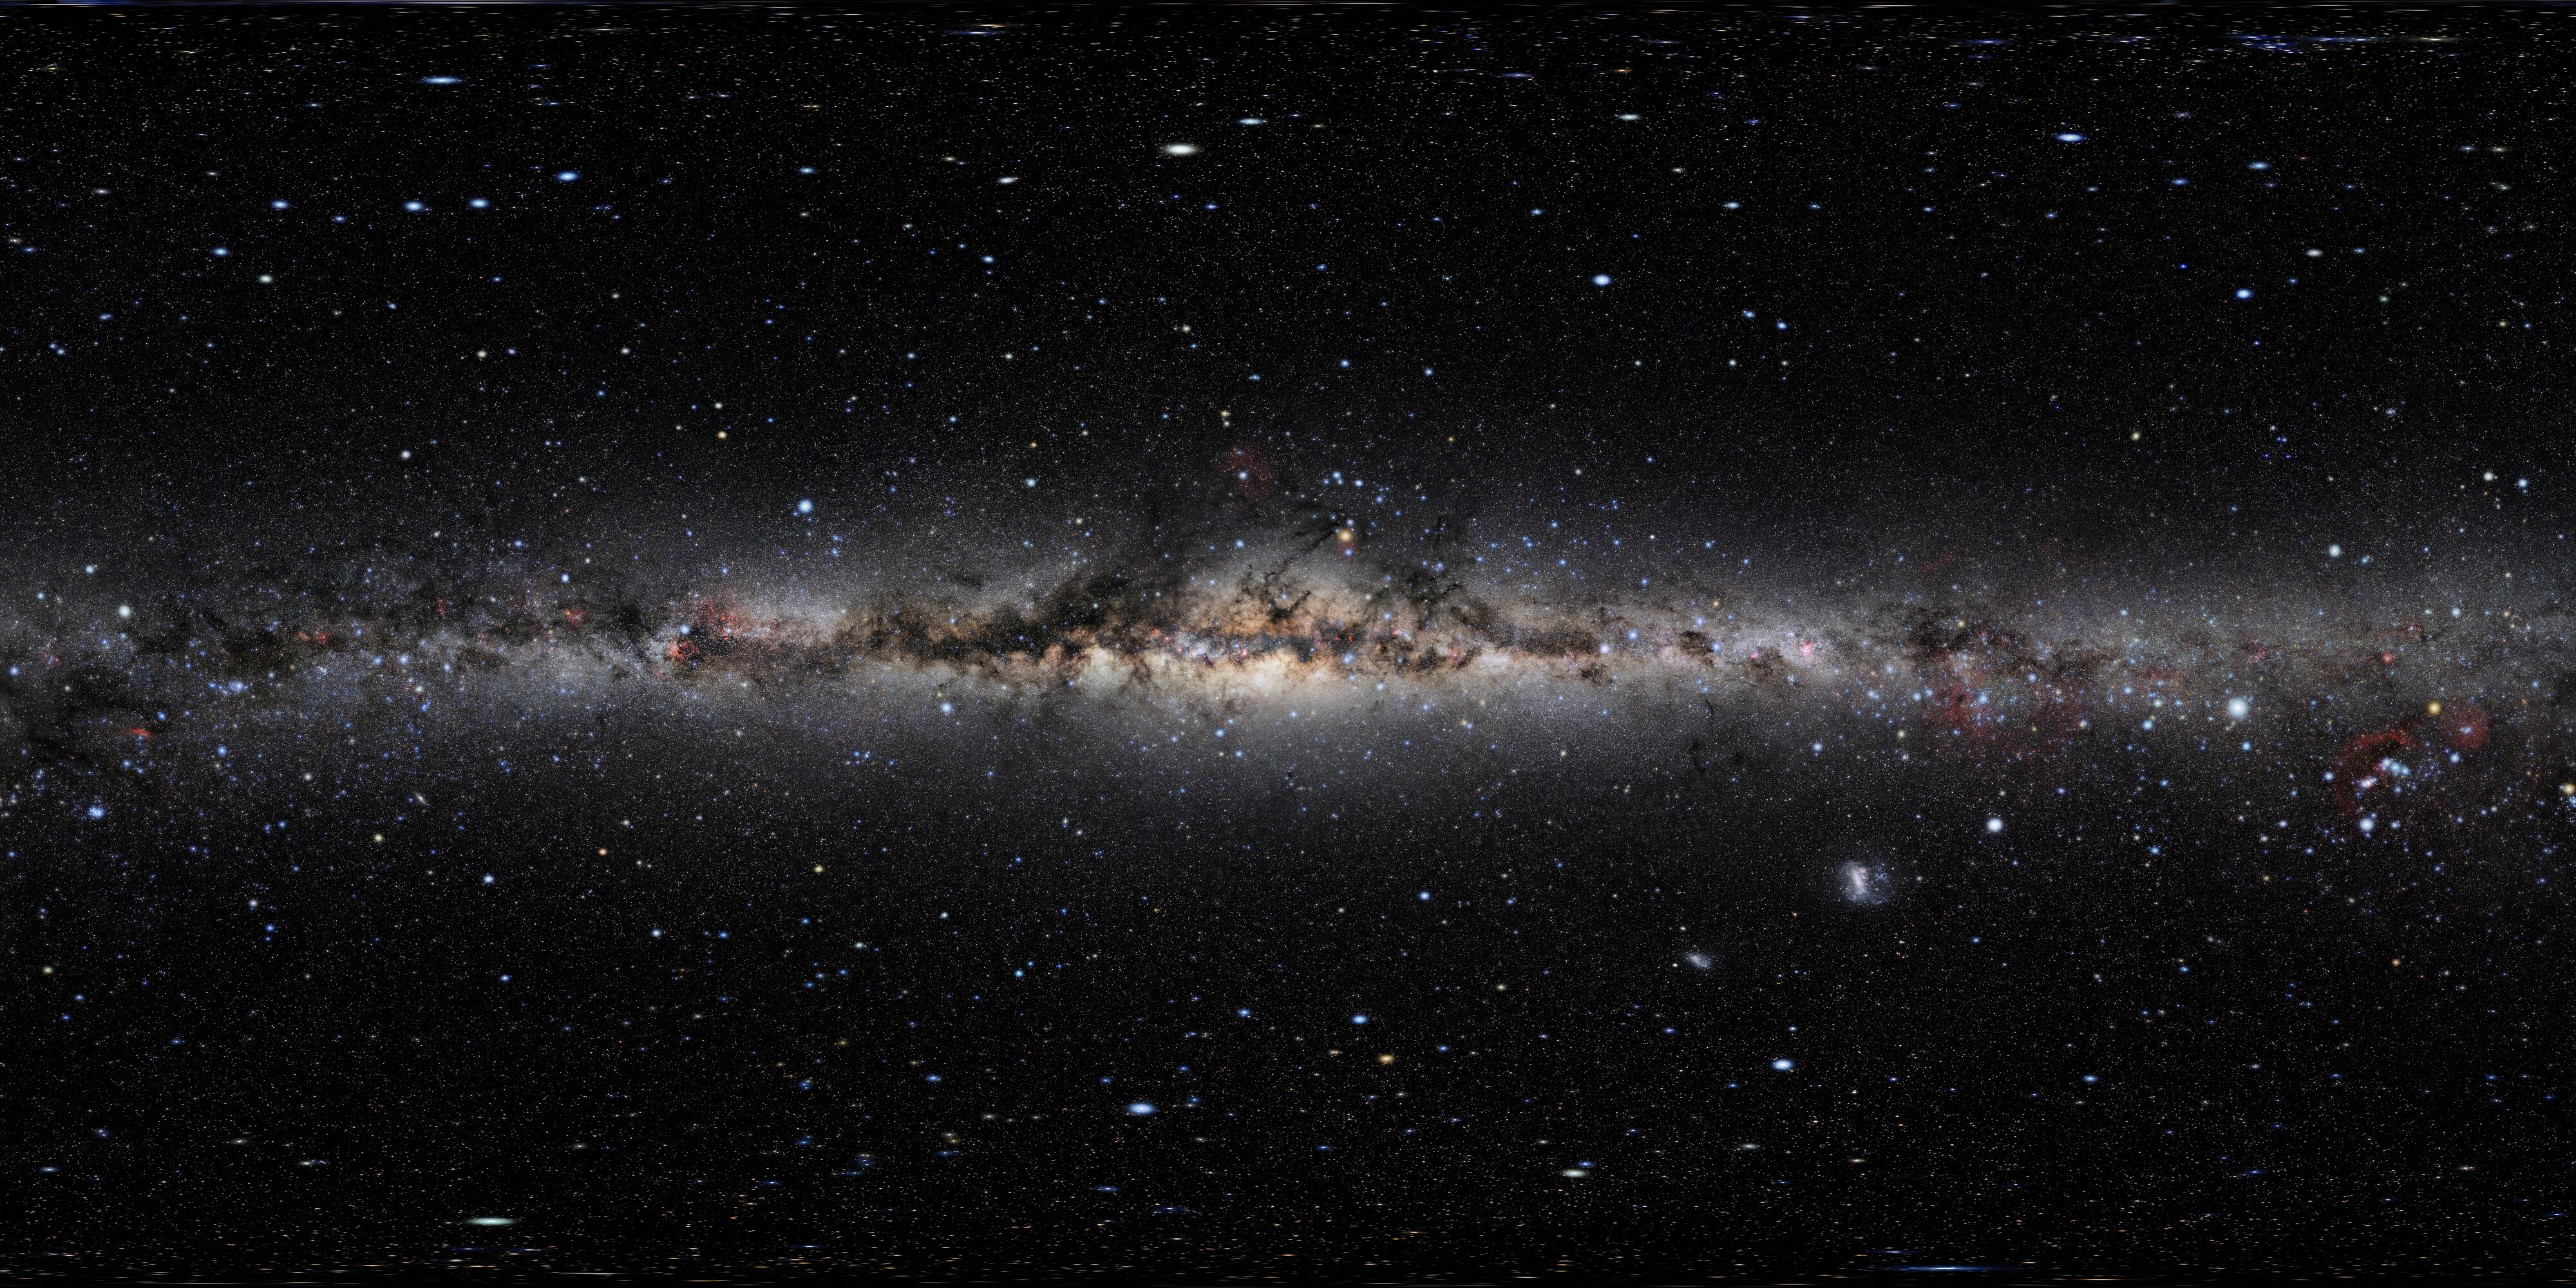

All-sky photo of the night sky

This is the largest open-source, freely available all-sky photo of the night sky. With 40,000 pixels, this is arguably one of the best such images ever made. The colossal sky-scape was compiled using images taken by astrophotographer Eckhard Slawik from the best and darkest locations around the globe: Germany (Waldenburg), Spain (Tenerife, La Palma), Namibia and Chile. An annotated version can be found here.

Credit: NOIRLab/NSF/AURA/E. Slawik/M. Zamani